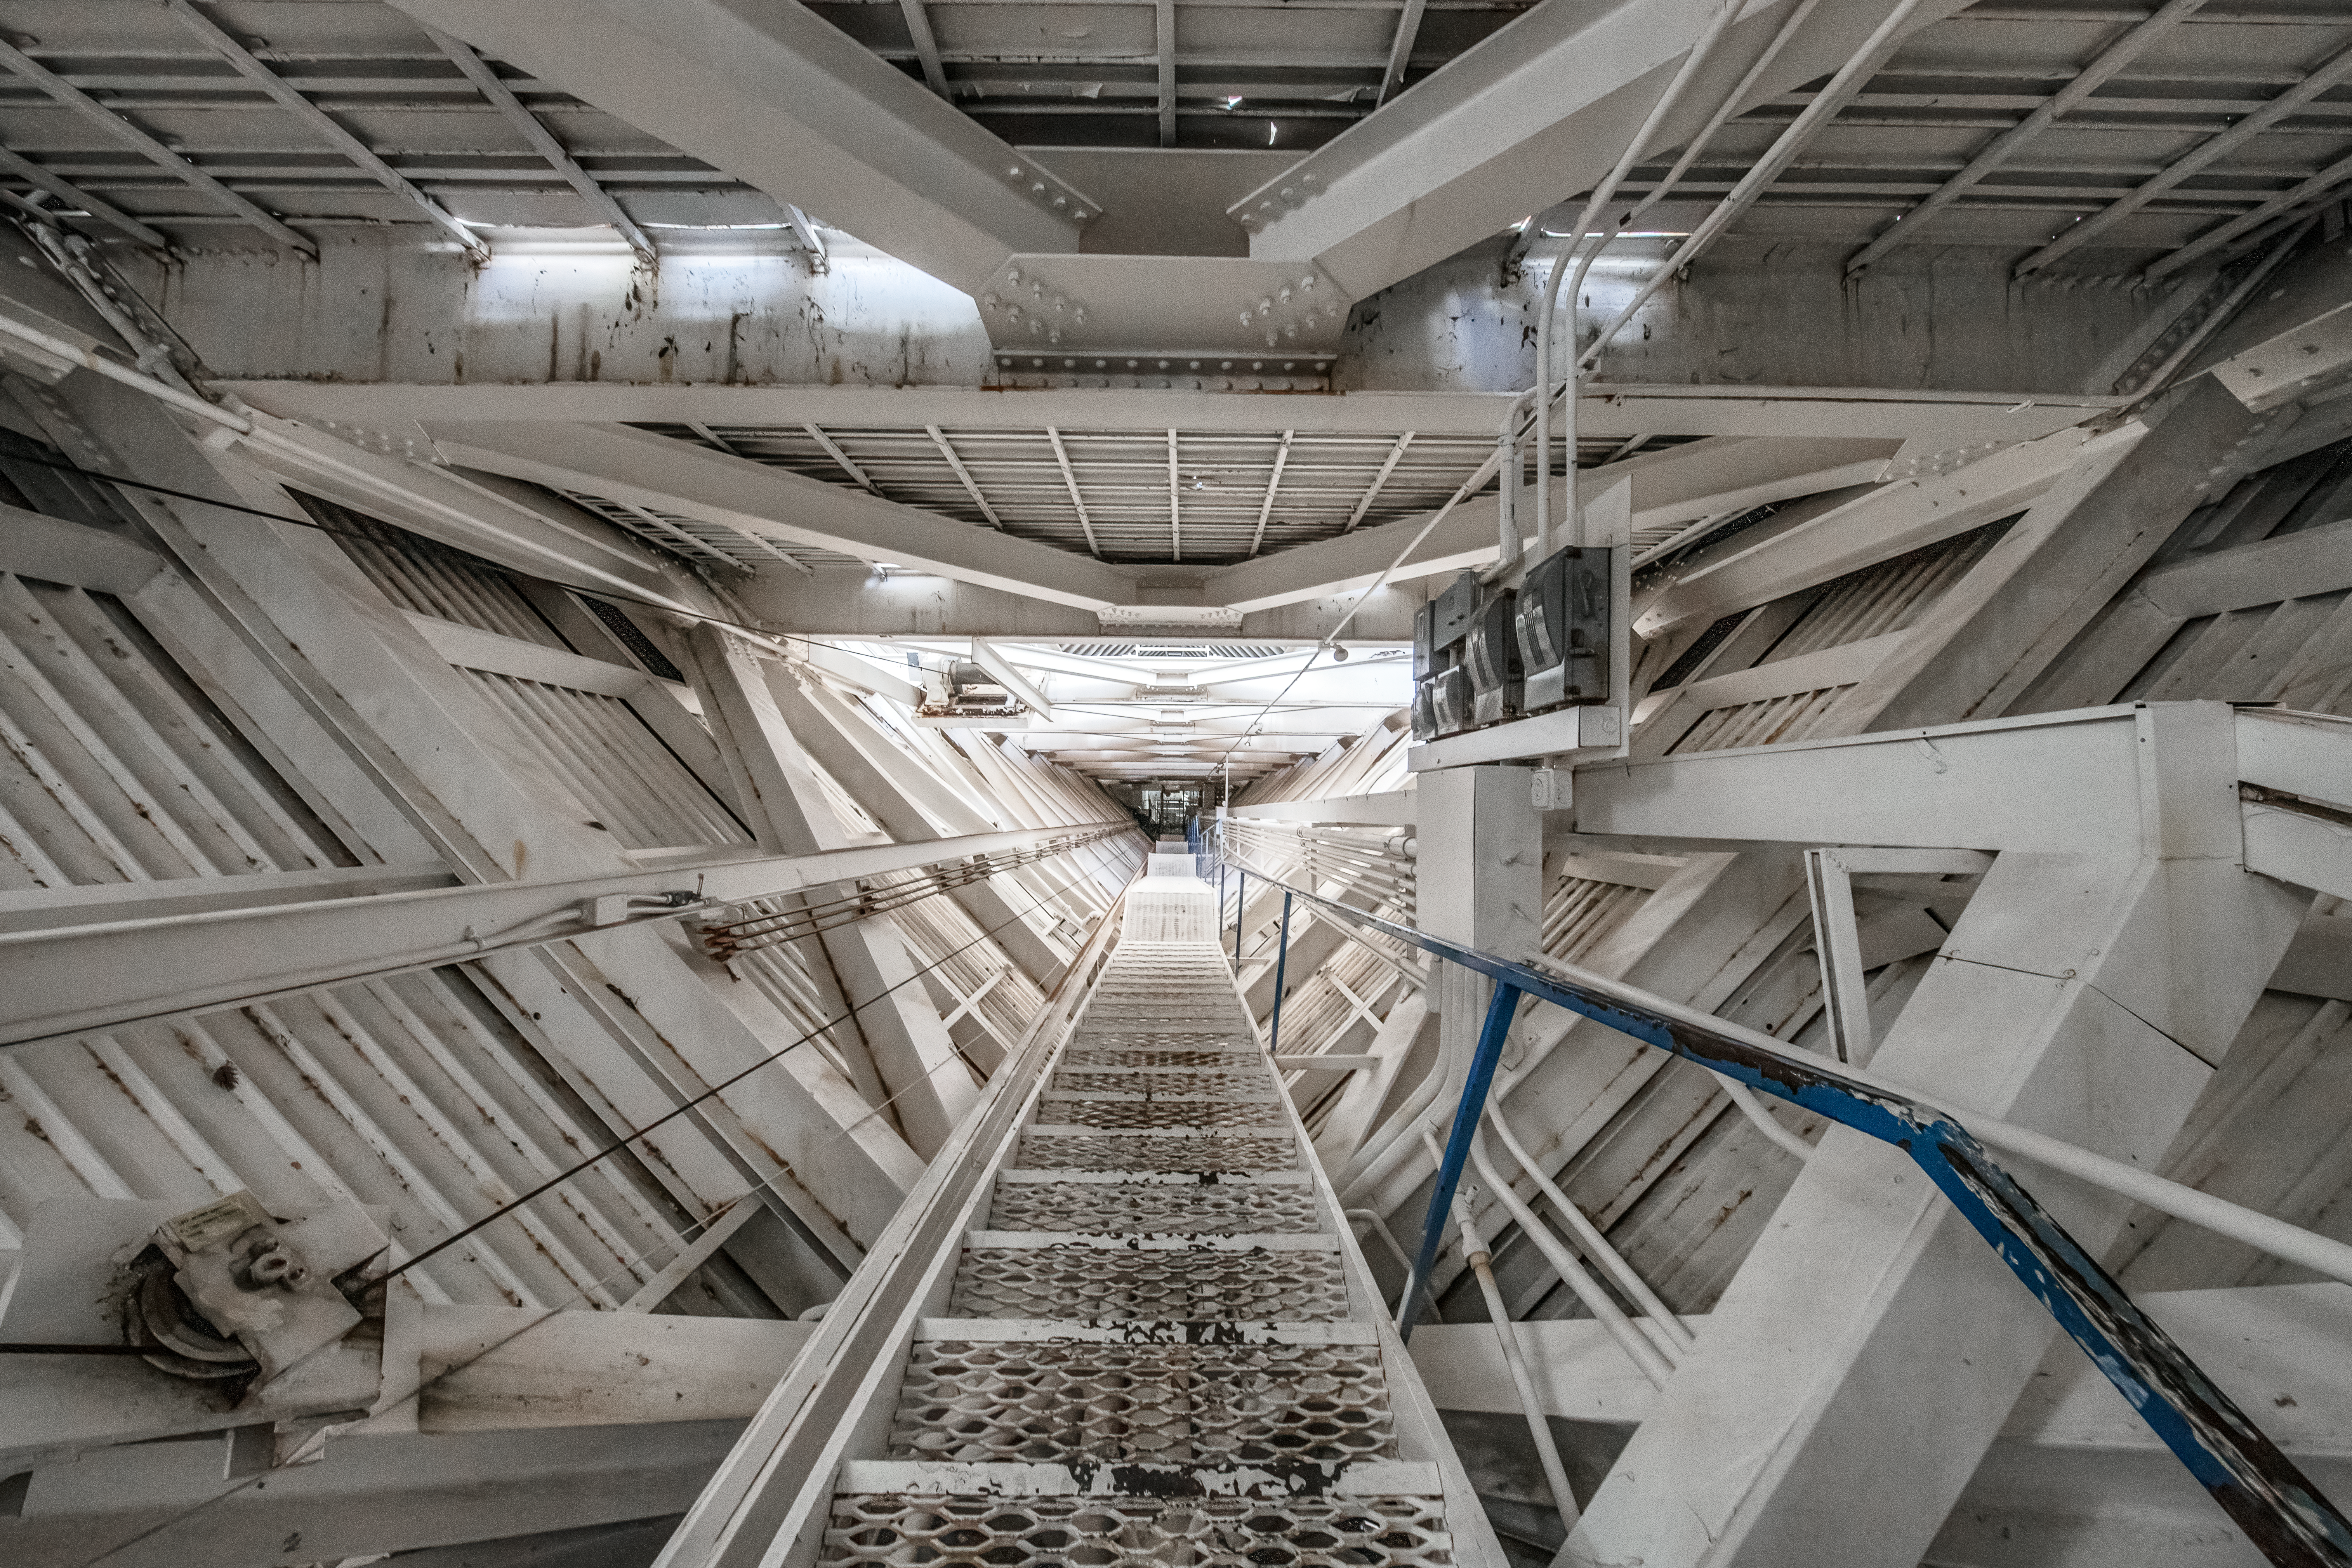

Inside the McMath-Pierce Solar Telescope.

Inside the tunnel leading to the top of the McMath-Pierce Solar Telescope at Kitt Peak National Observatory (KPNO), a Program of NSF NOIRLab. The McMath-Pierce Solar Telescope was the largest solar telescope in the world upon its completion in 1962, a title it held until the first light of the National Solar Observatory’s Daniel K. Inouye Solar Telescope in December 2019. The interior of the McMath-Pierce Solar Telescope is currently being renovated to become the Windows on the Universe Center for Astronomy Outreach.

Credit: KPNO/NOIRLab/NSF/AURA/D. Salman